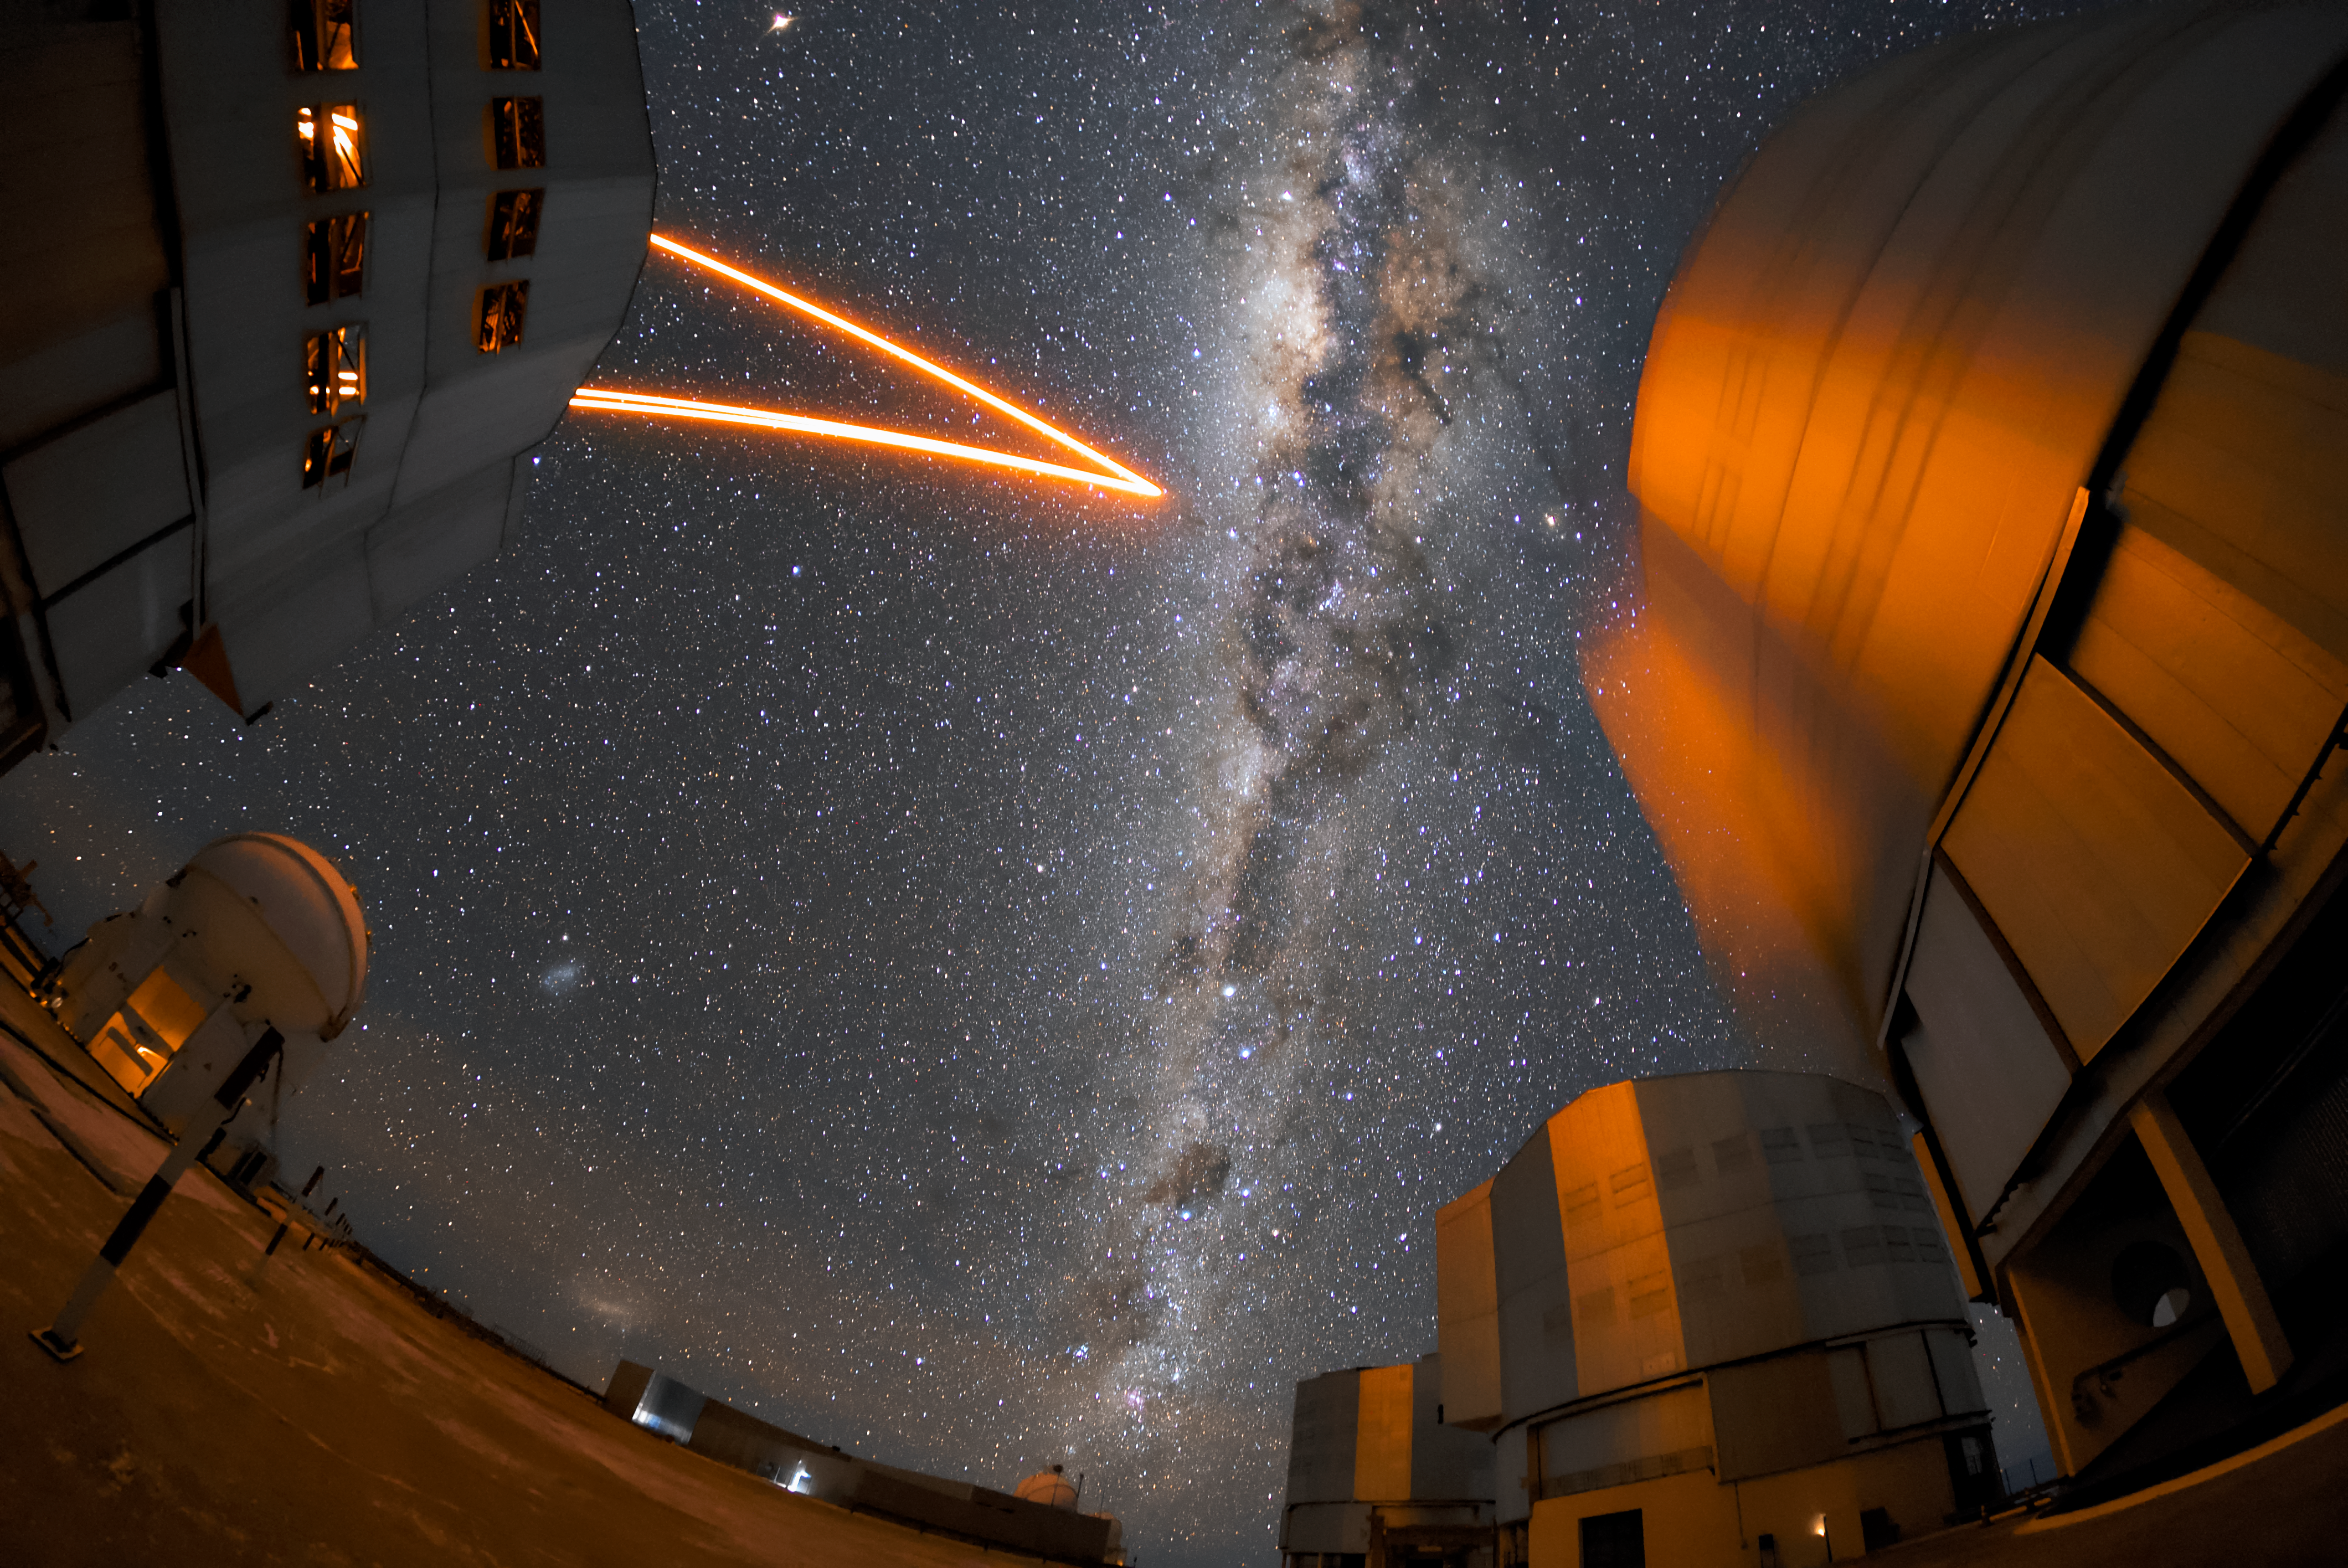

Starlight and laser light

Unit telescope 4 (named Yepun) of the VLT shining an artificial laser guide star into the Milky Way, which can be seen as a bright band overhead. This guide star is part of the Adaptive Optics system installed on Yepun, which helps to create clearer images by correcting the effects of the Earth’s atmosphere. To the right are the other three unit telescopes. Their names are, from left to right: Antu, Kueyen and Melipal. Each of the unit telescopes has a main mirror 8.2 metres in diameter, making them some of the largest single-mirror telescopes in the world. One VLT telescope can see objects four billion times fainter than what can be seen with the unaided eye.

Credit: ESO/Daniele Gasparri (www.astroatacama.com)